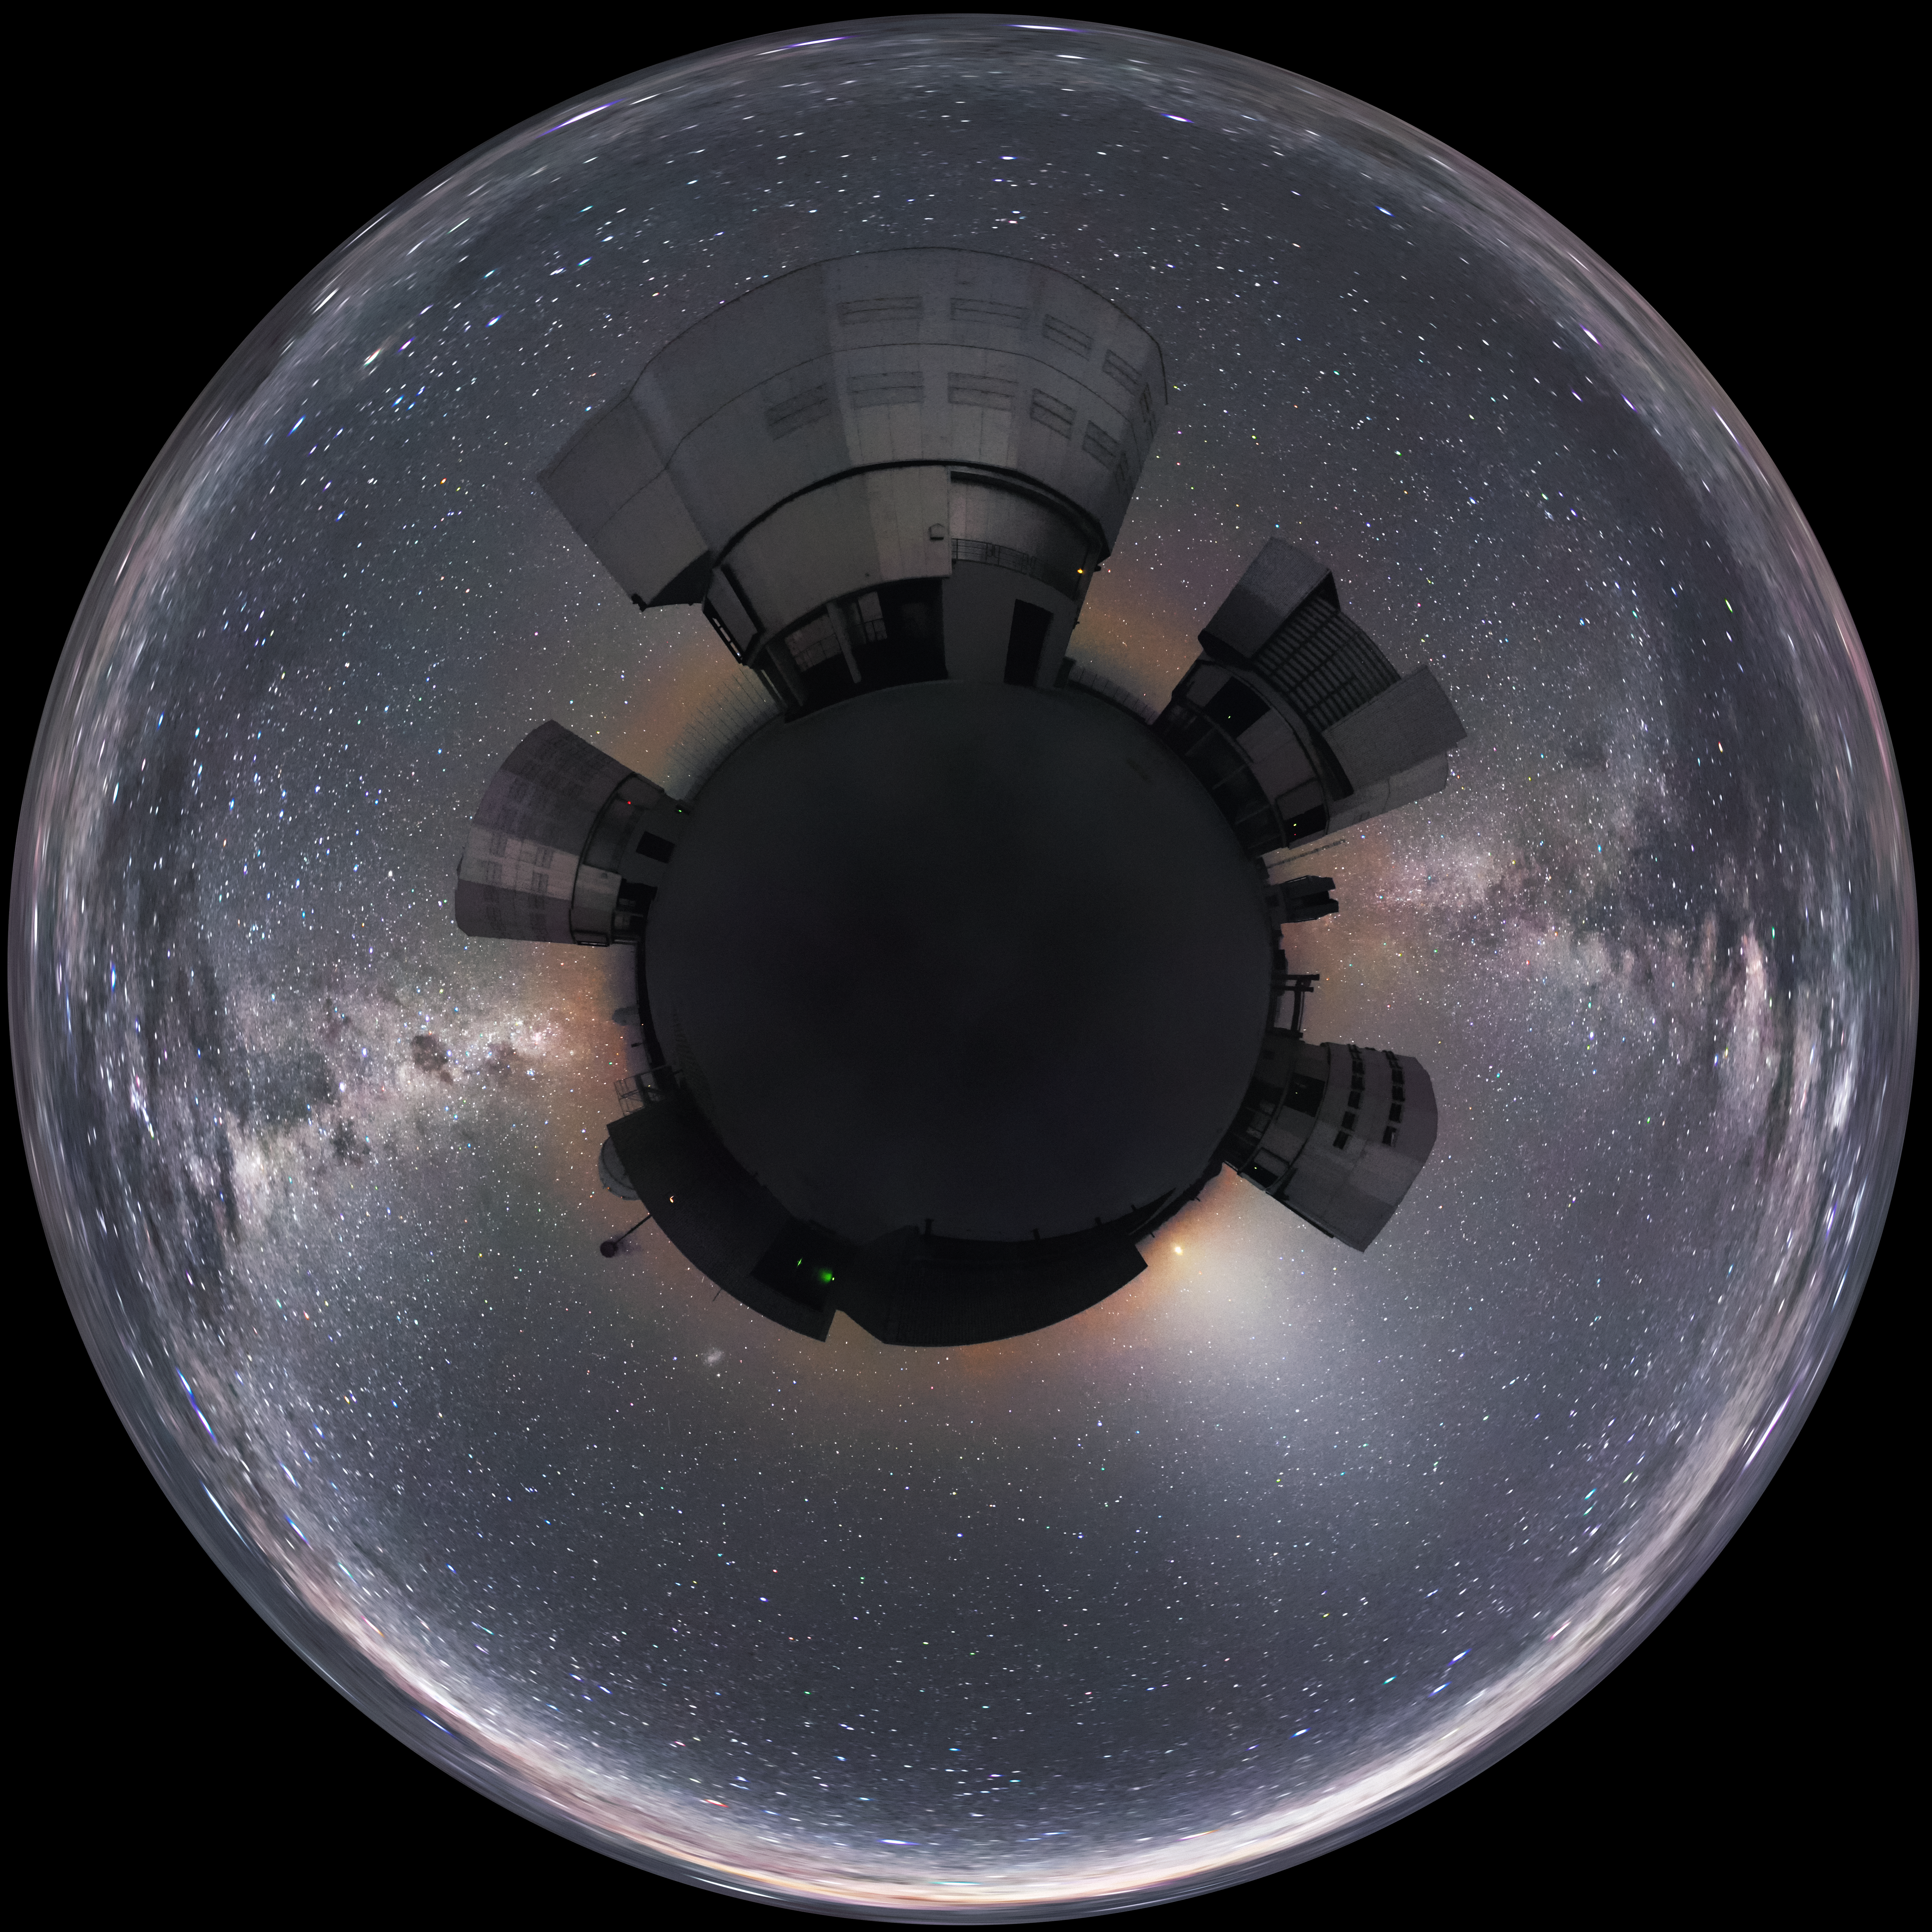

World of the VLT

This unique panoramic images makes ESO's Very Large Telescope (VLT) appear to sit atop its own planet amongst a sea of stars. The Milky Way can be seen cutting across the image between the VLT's Unit Telescopes.

Credit: ESO/S. Brunier